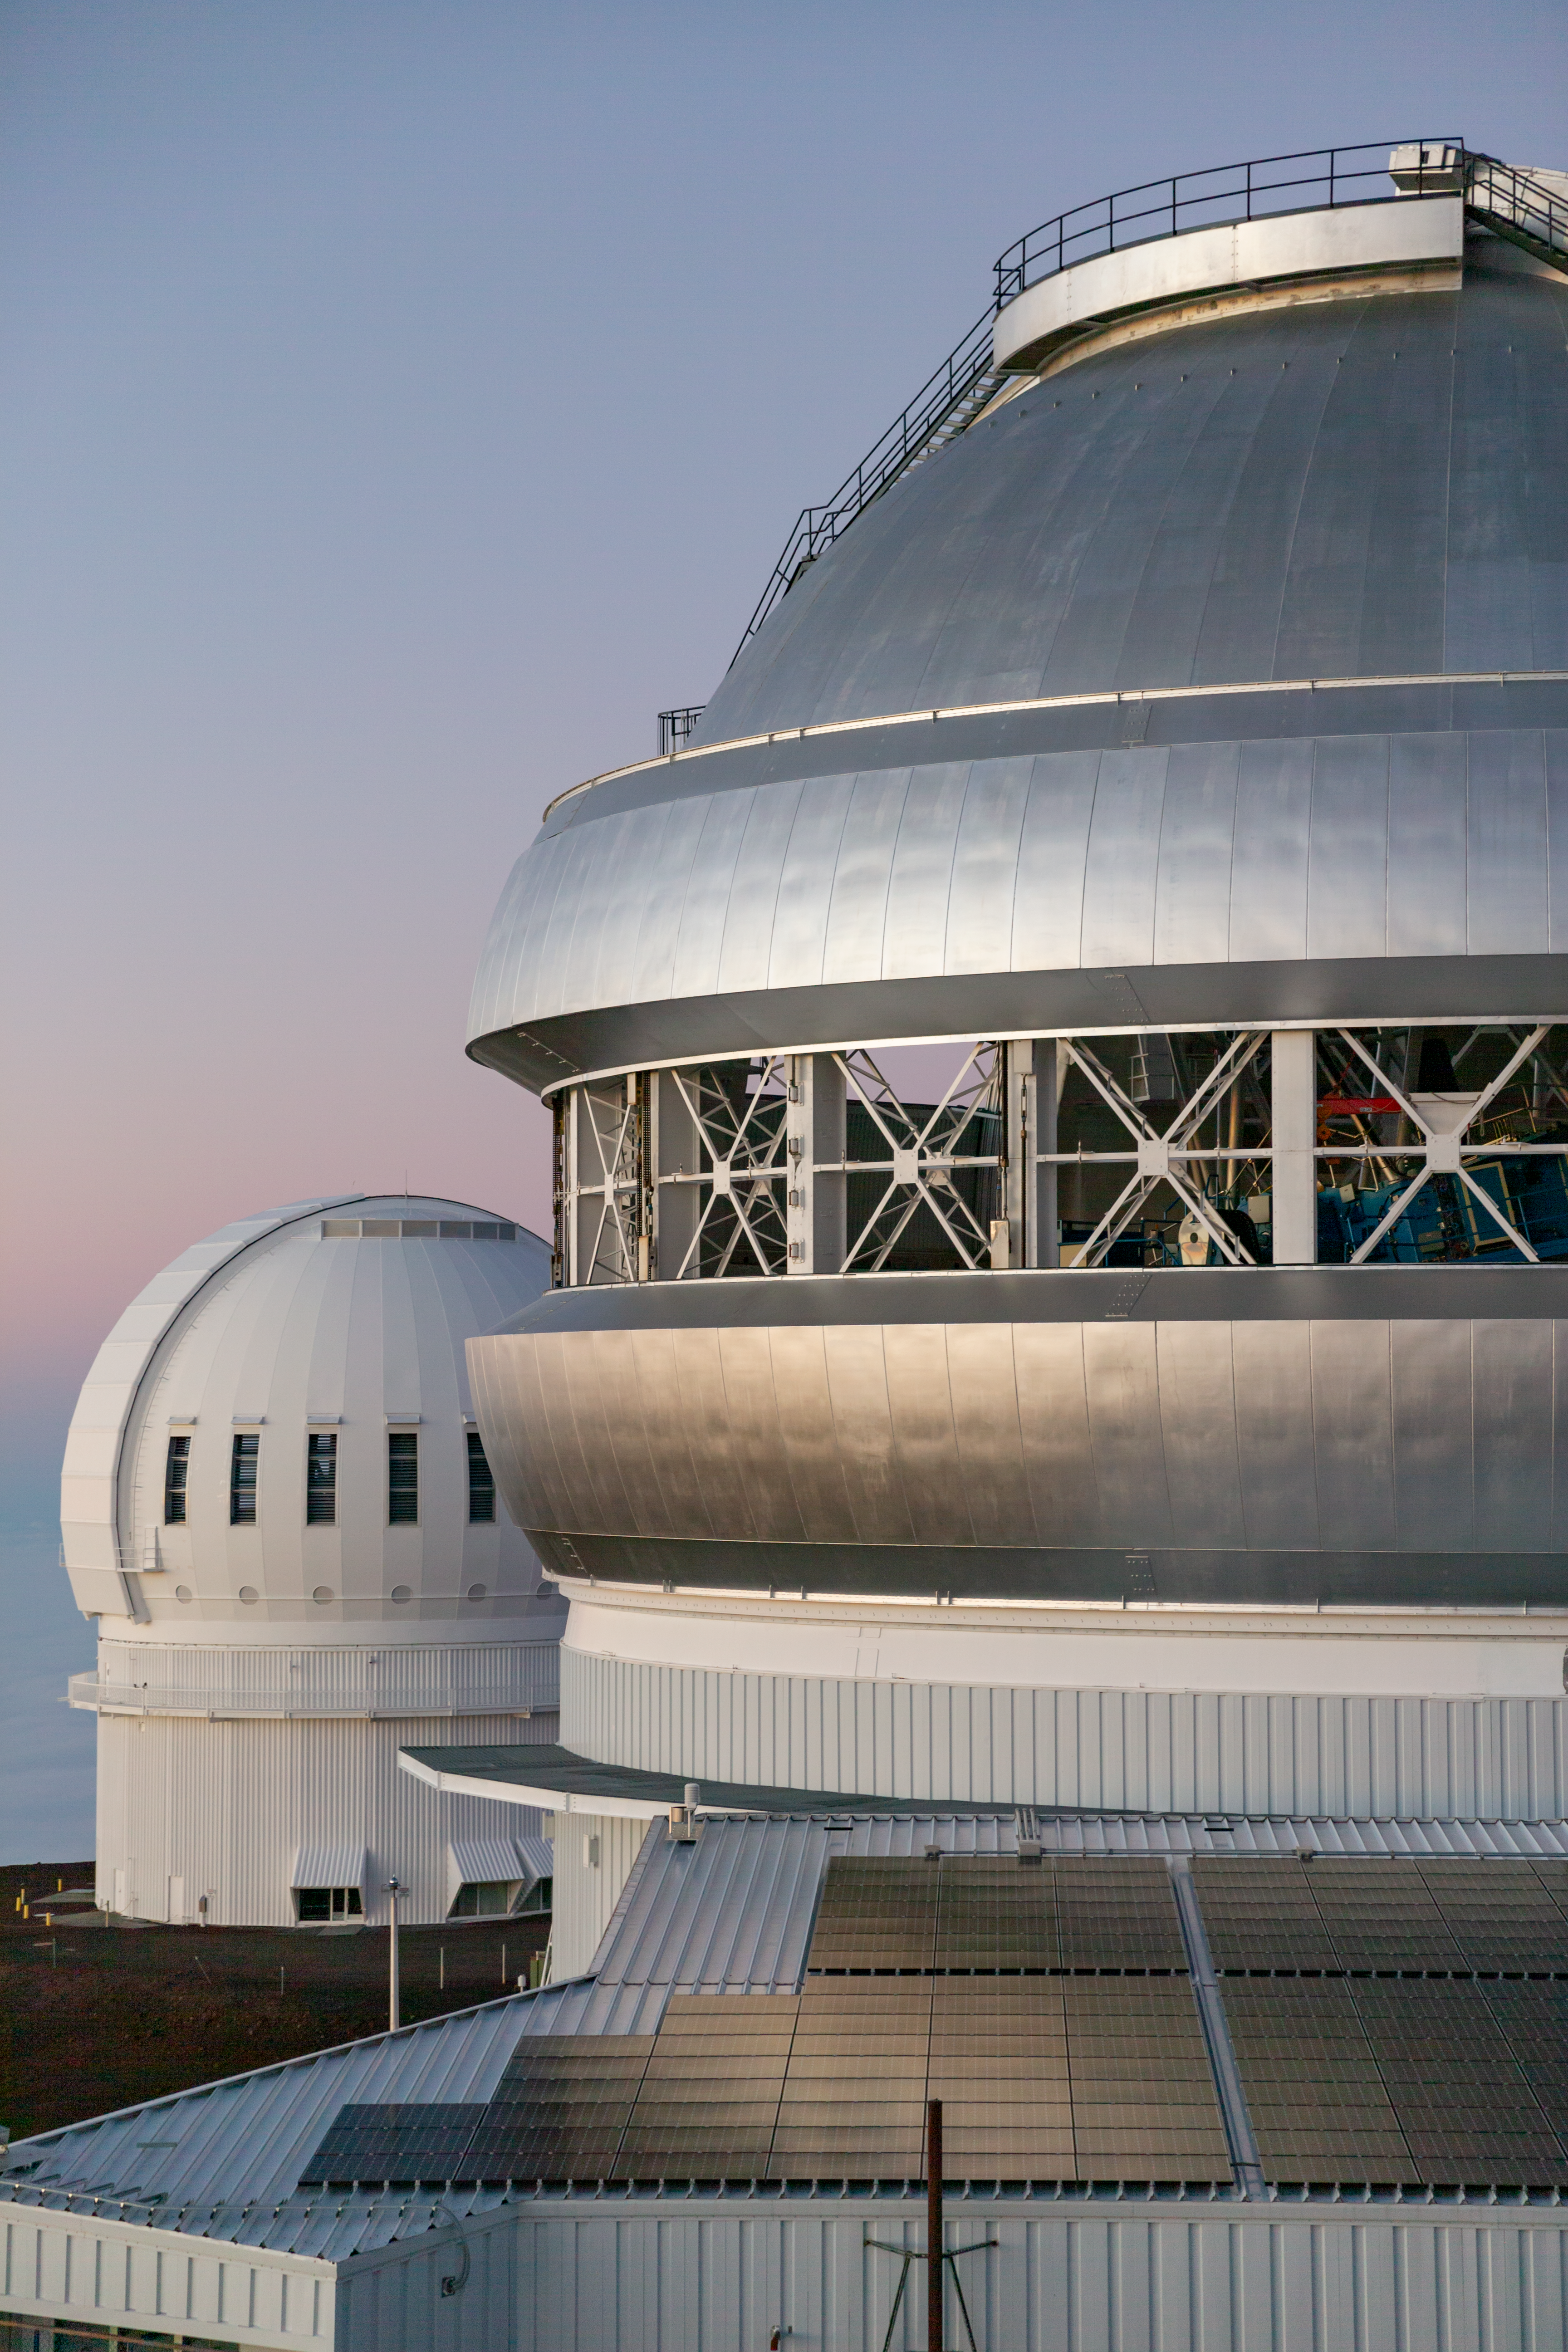

Gemini North with CFHT

Gemini North with the newly installed solar panels at sunset. The Canada-France-Hawai‘i Telescope is visible behind the Gemini North dome.

Credit: International Gemini Observatory/NSF NOIRLab/AURA/J. Pollard